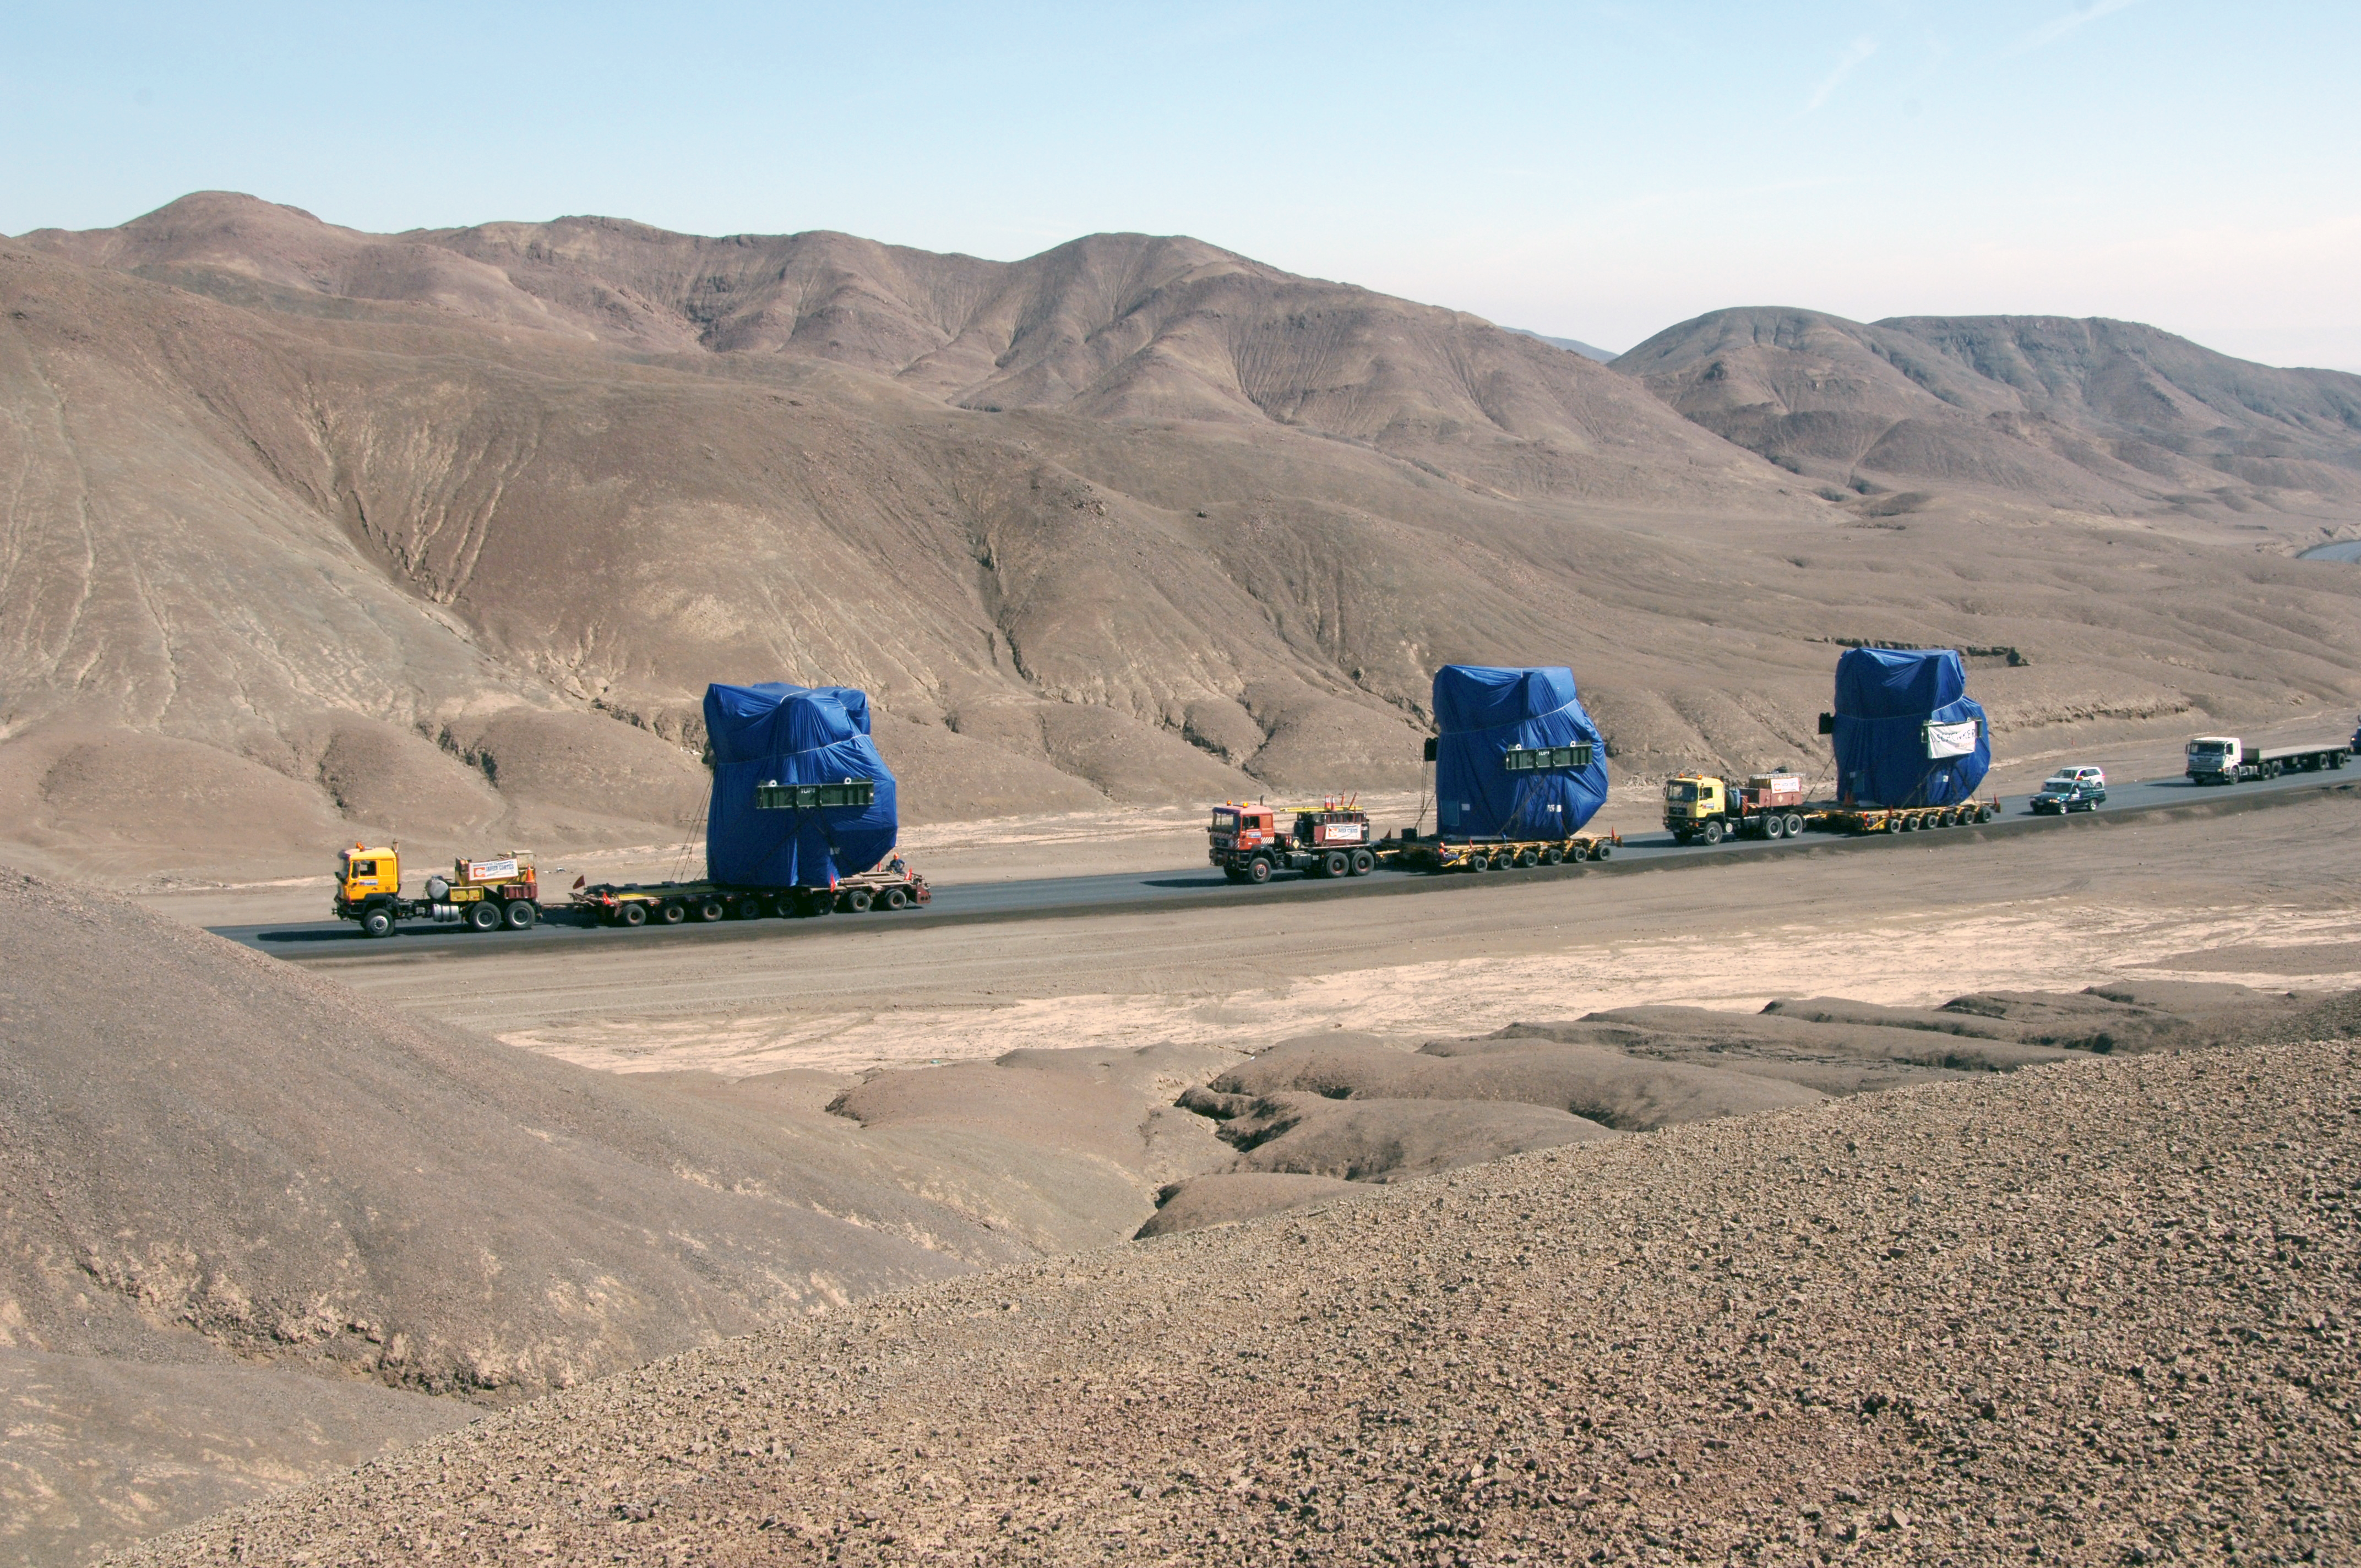

Arrival of the first three Japanese antennas

The arrival of the first three Japanese antennas for ALMA at the Operations Support Facility in July 2007.

Credit: ALMA (ESO/NAOJ/NRAO)